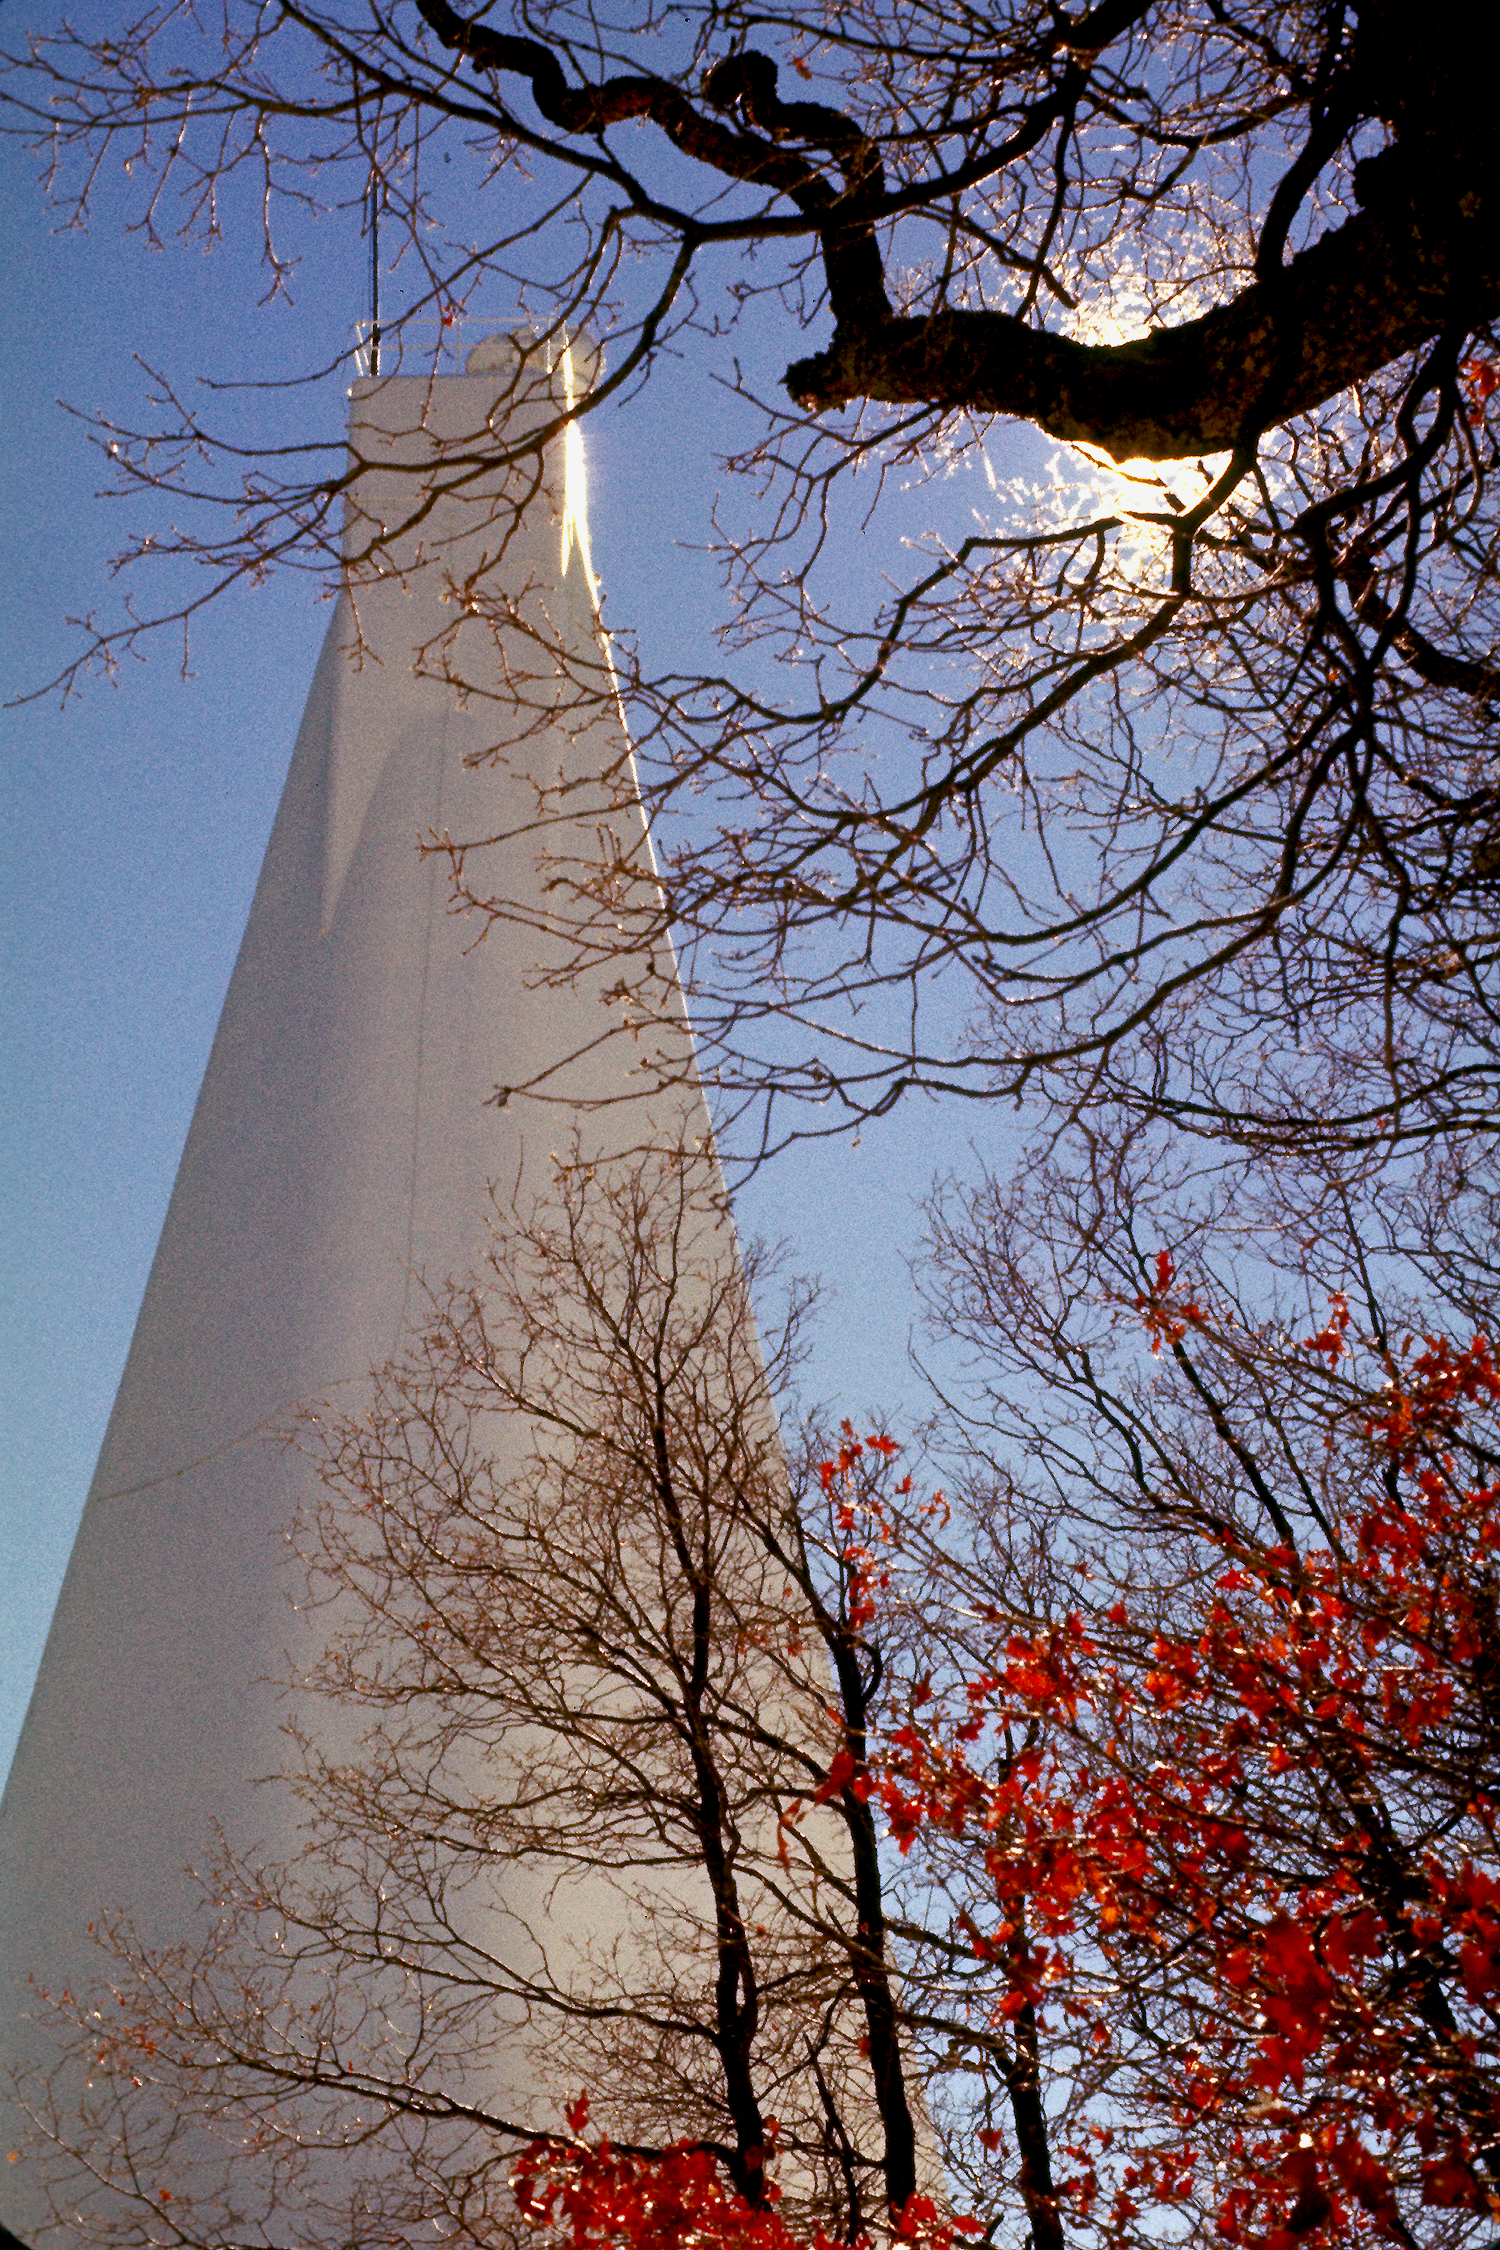

Vacuum Solar Telescope at Sacramento Peak

The telescope, shown on the right, was designed by Dunn. Commissioned in 1970, it continues to be among the best of the world's solar telescopes with imaging quality surpassed by none.

Credit: National Optical Astronomy Observatories/National Science